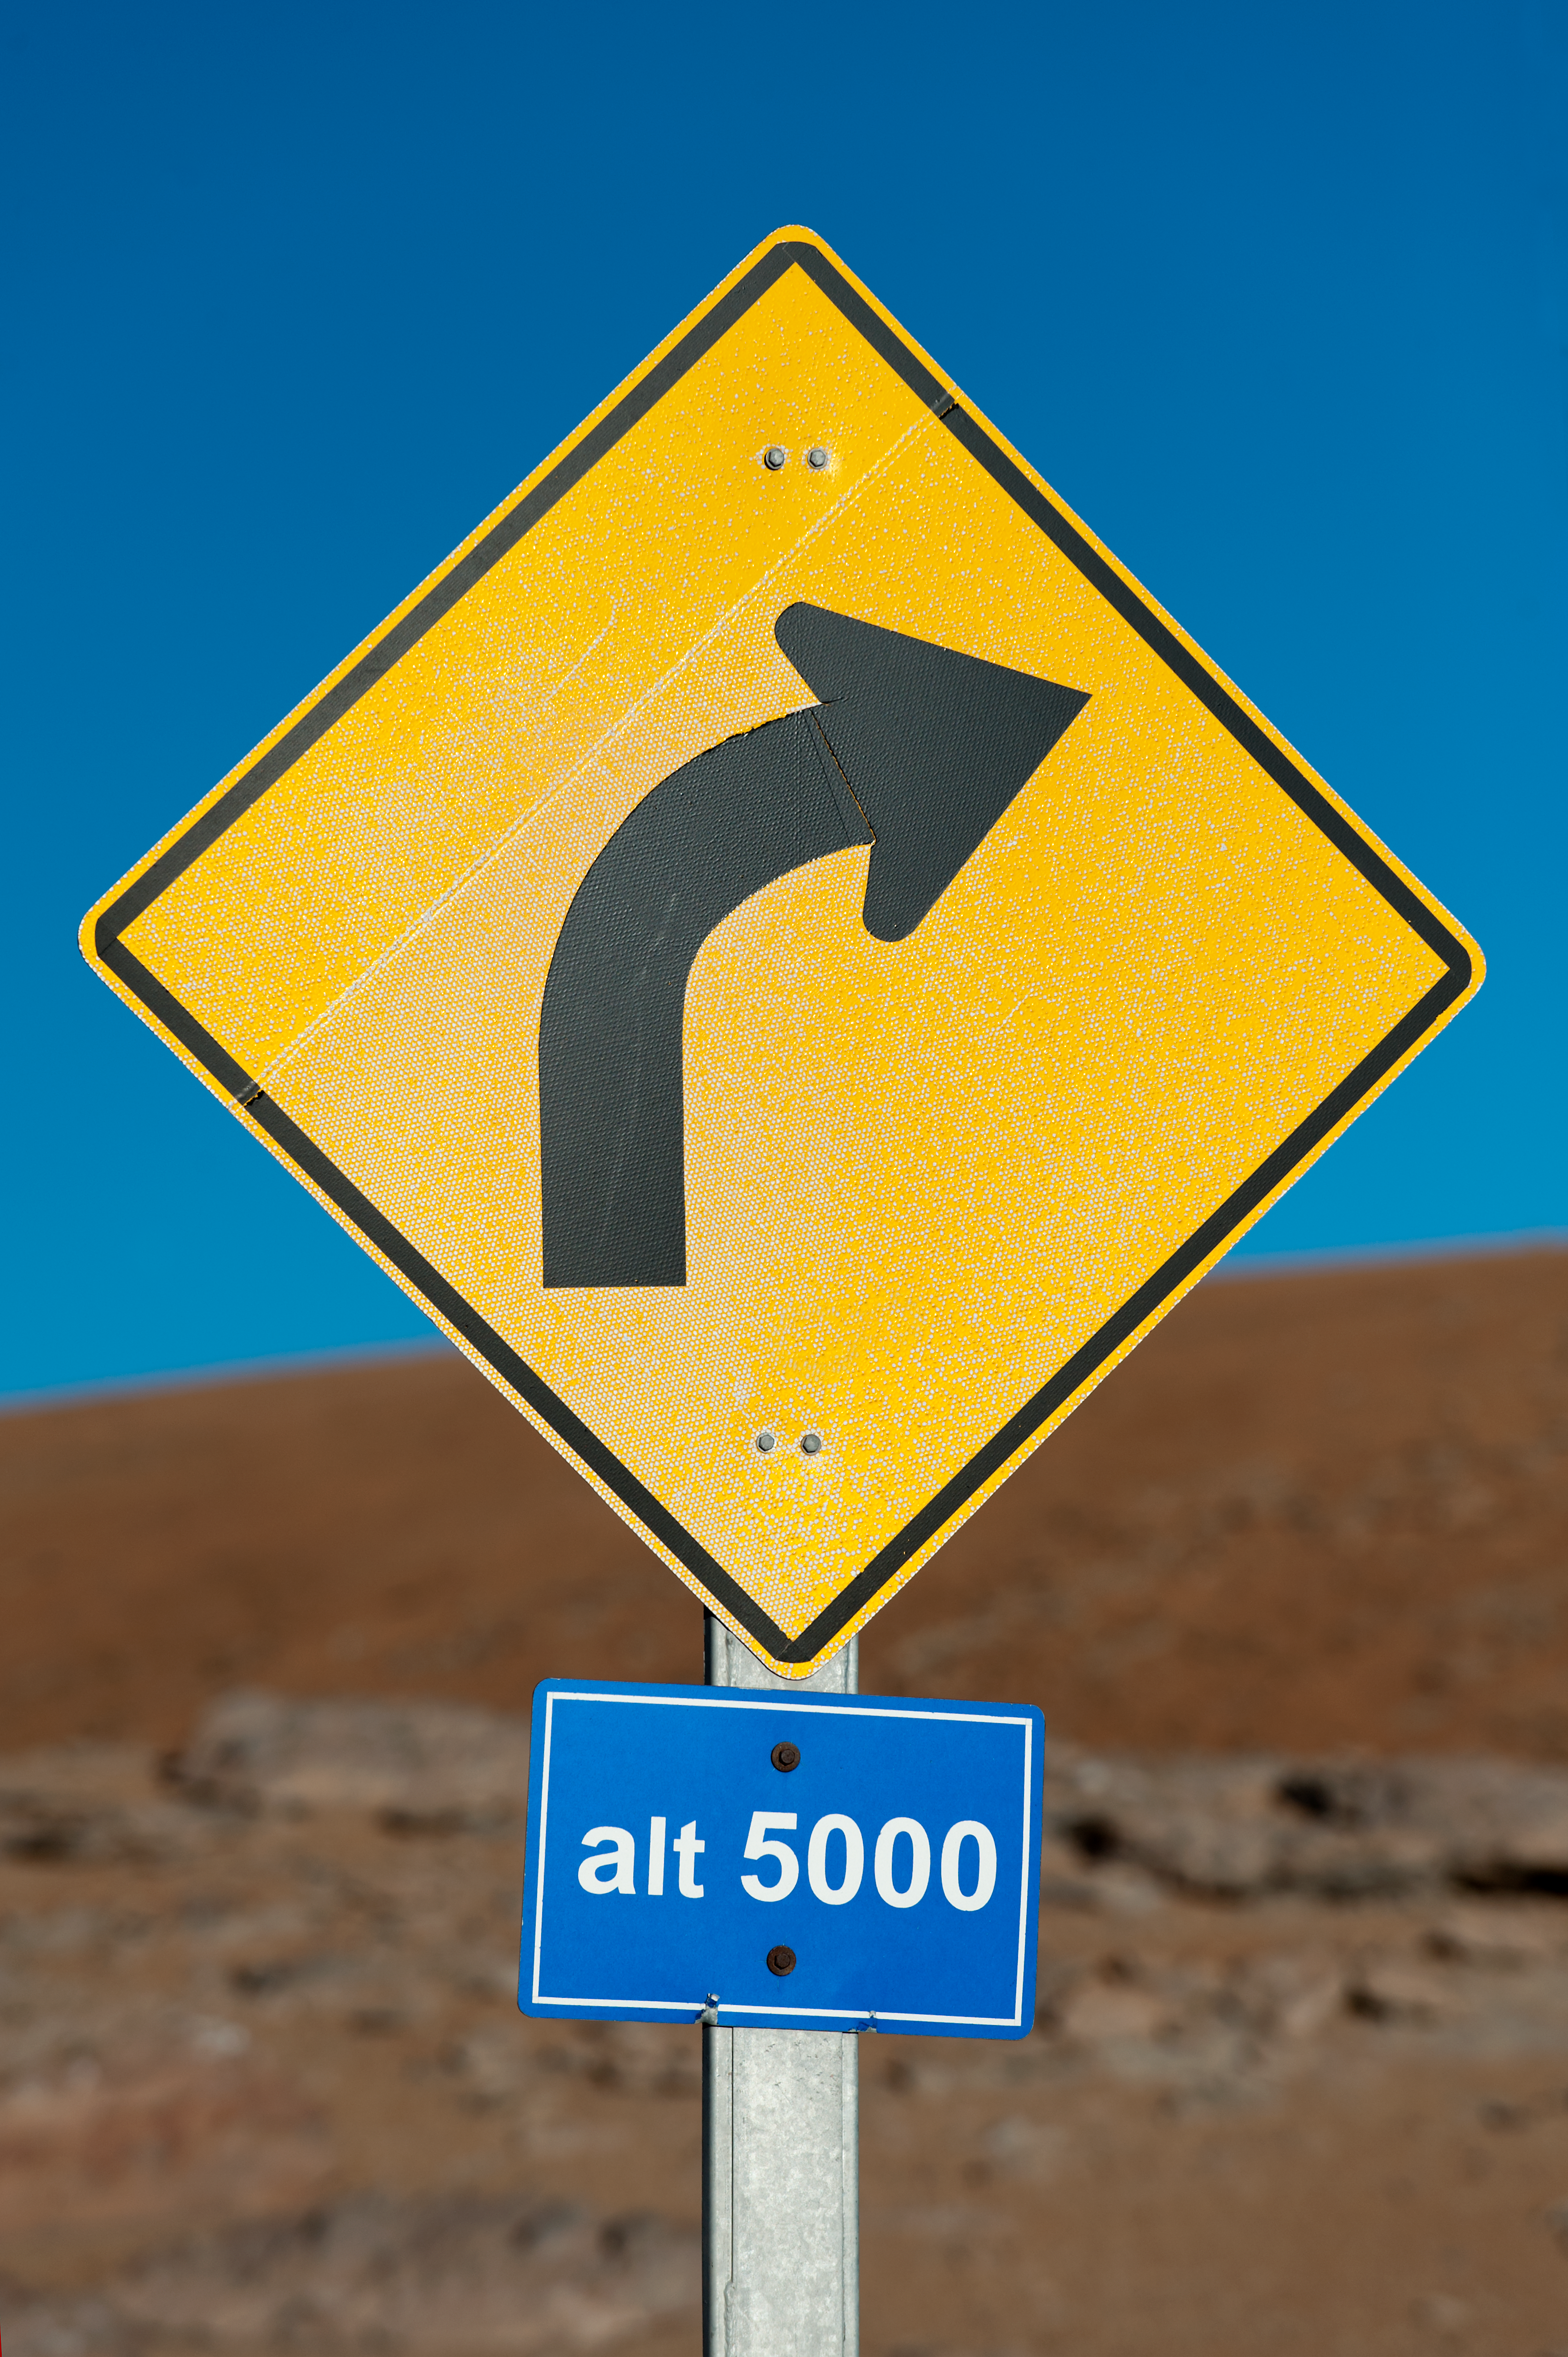

Altitude 5000m

A traffic signal marks the 5,000 metre level, near AOS.

Credit: ESO/Max Alexander